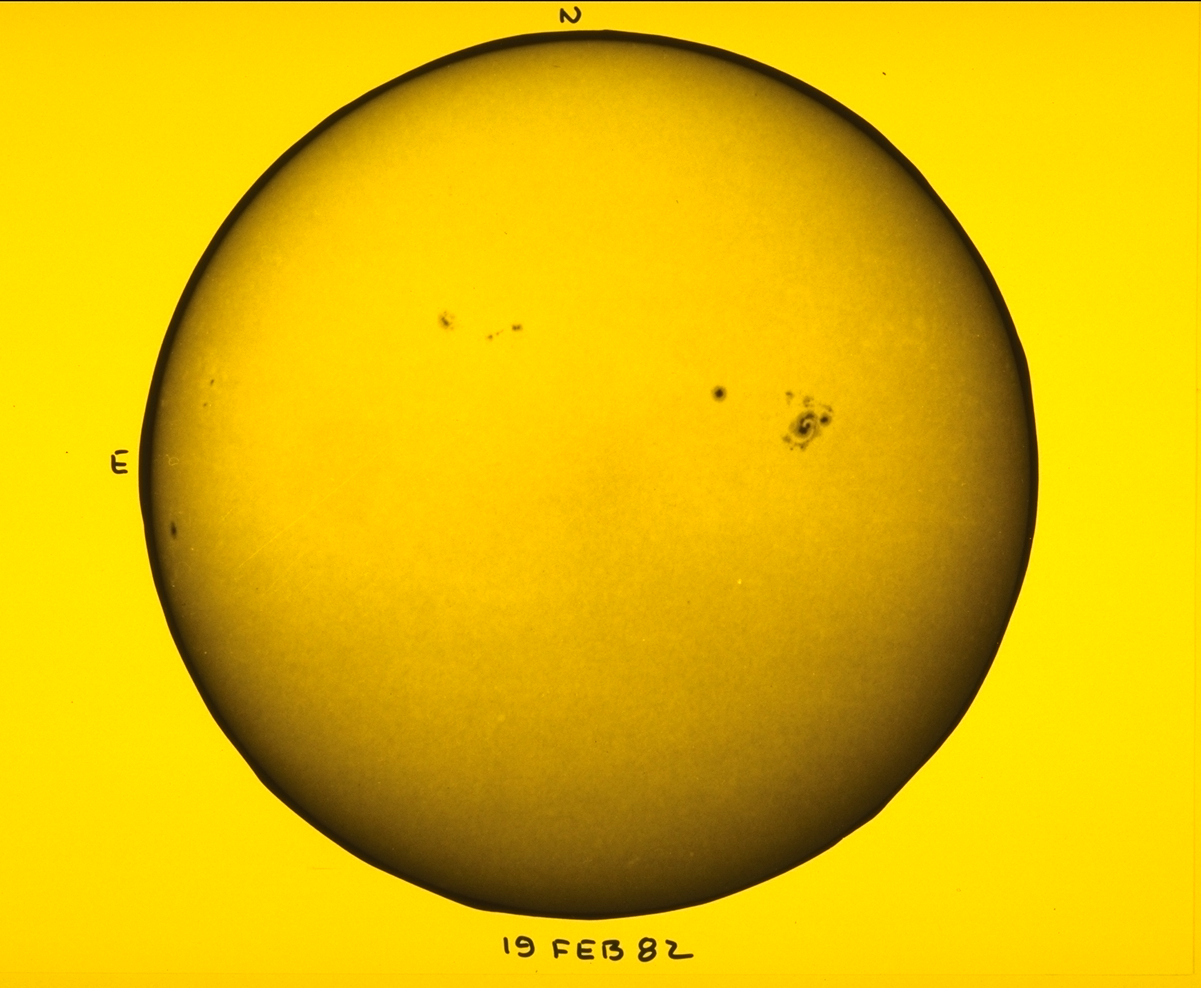

White light, February 19th 1982

A white light, whole disk, image of the Sun, showing a variety of sunspots, including a rare spiral sunspot.

Credit: NSO/AURA/NSF